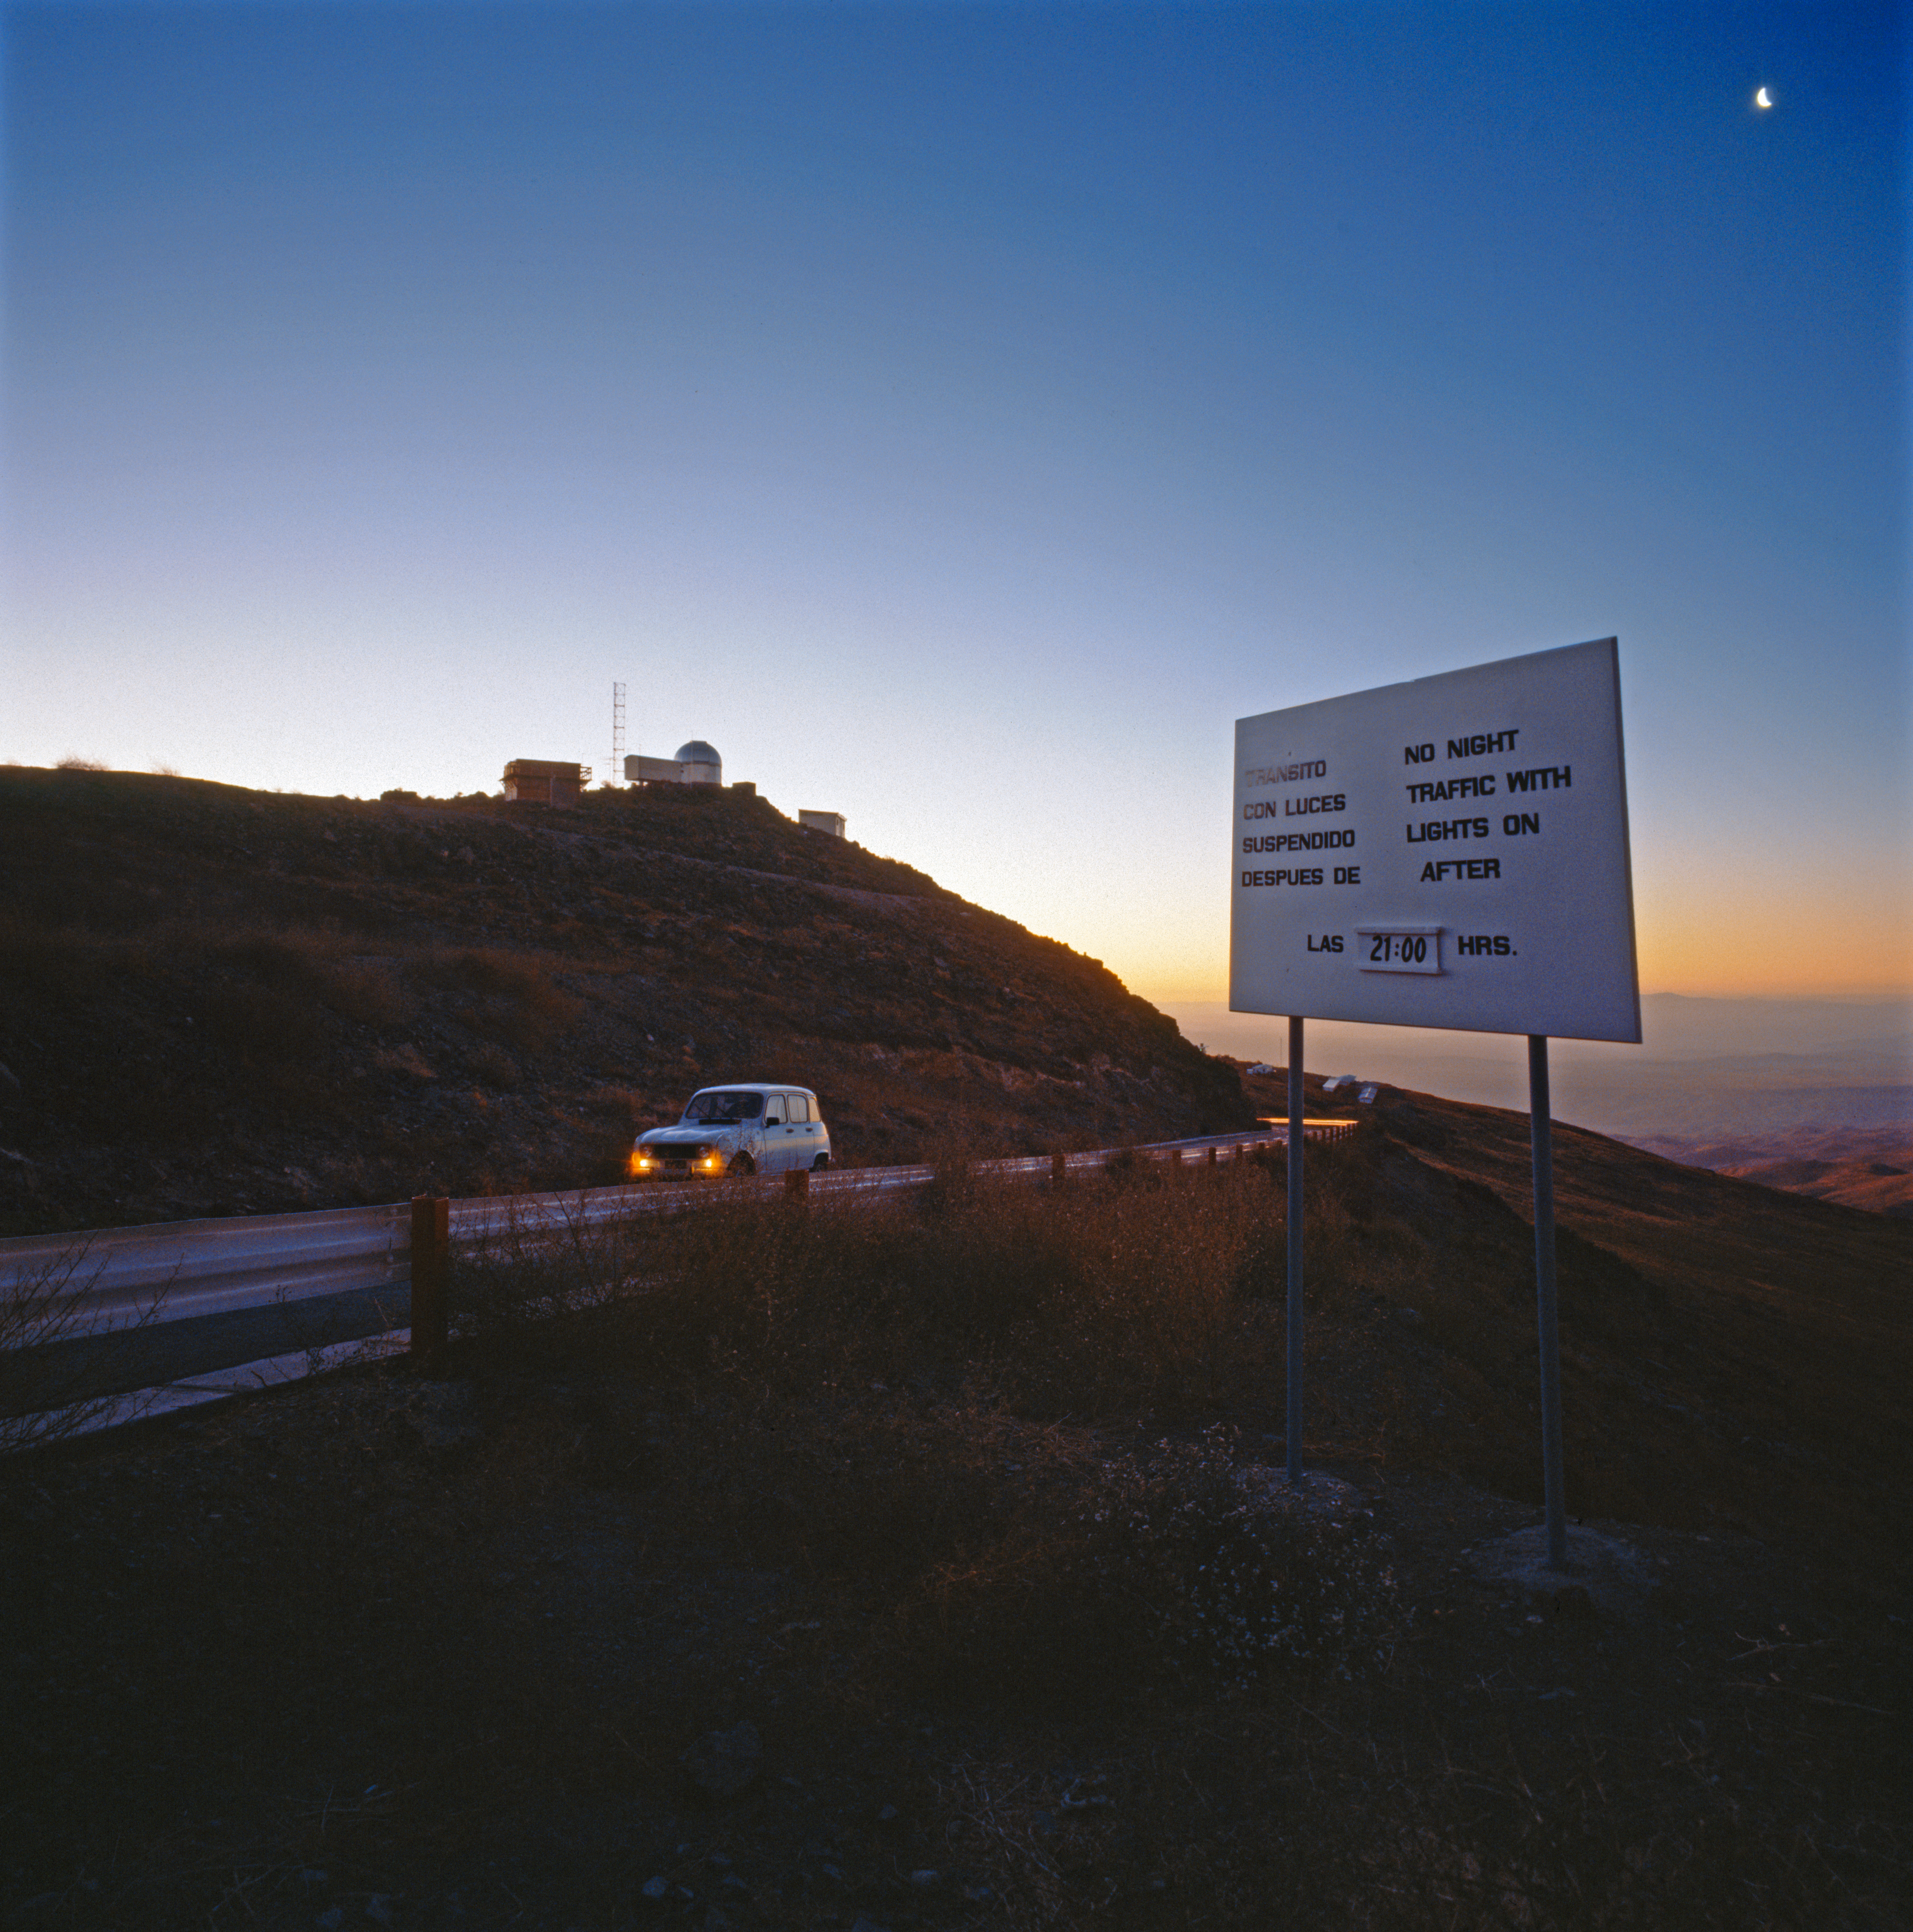

Lights off!

Lights off after 21:00! Astronomers working!

Credit: ESO